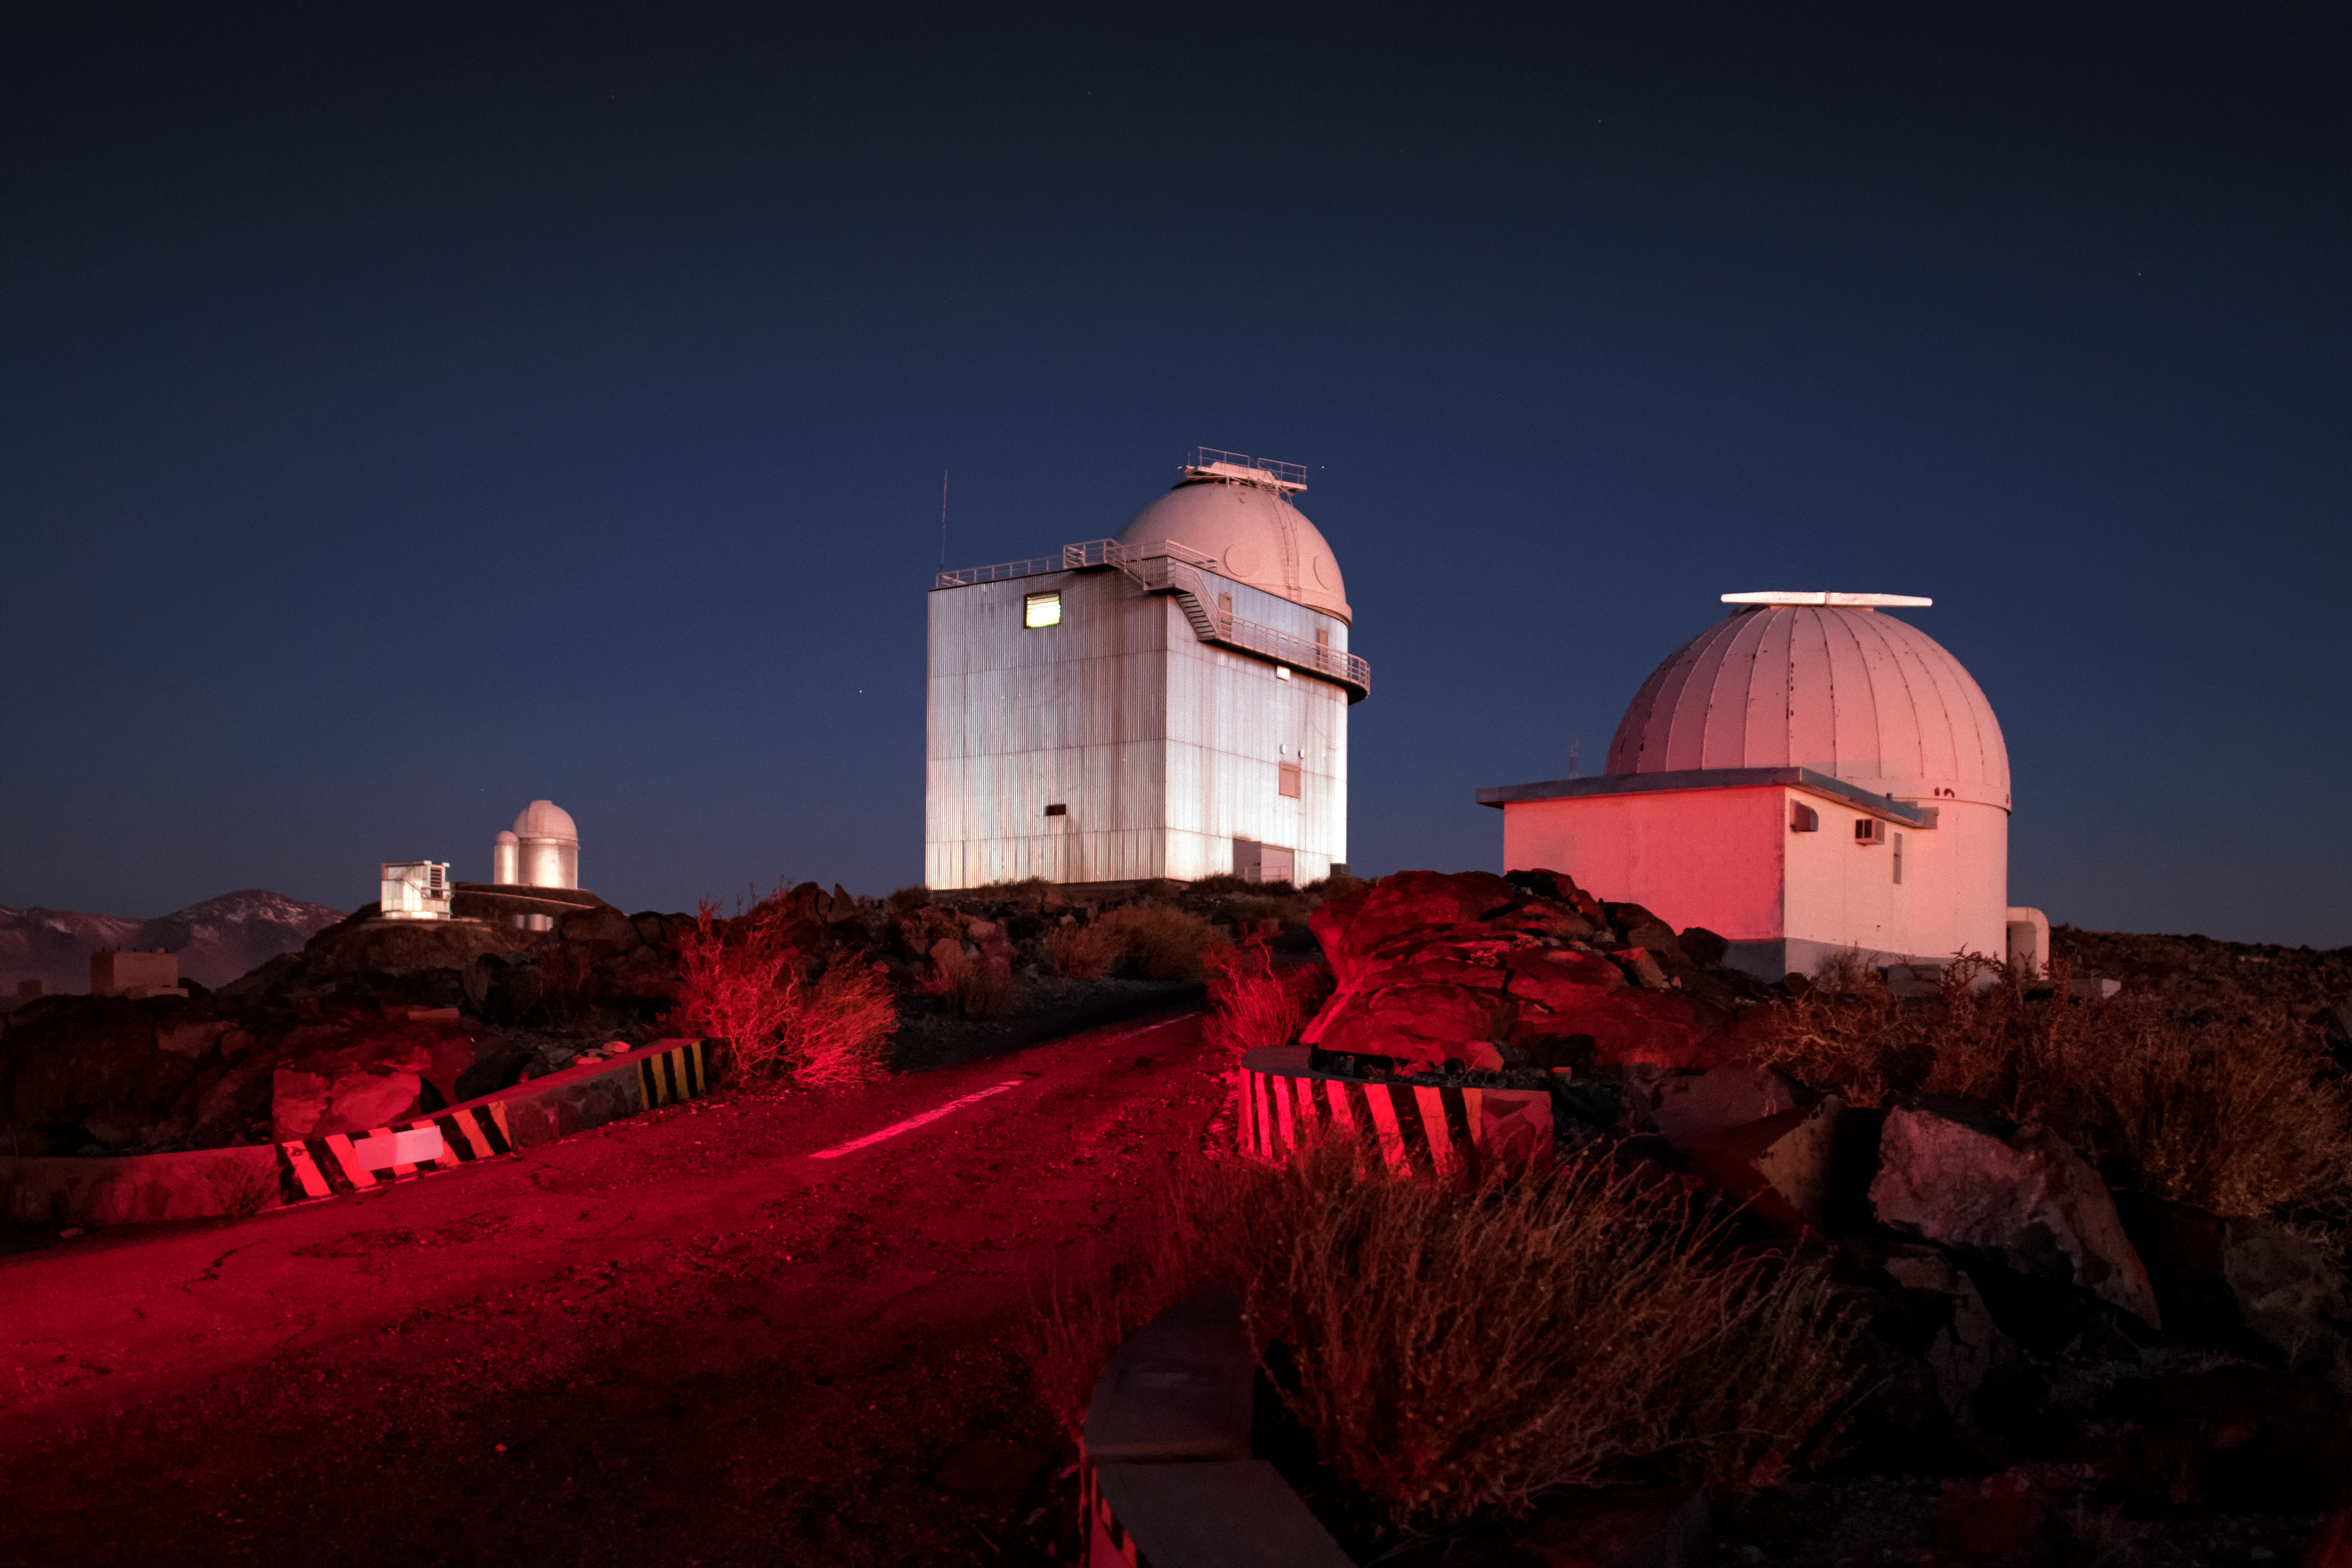

La Silla telescopes

Pictured here are just a few of the several telescopes that live at ESO's original observatory, La Silla. La Silla has been home to many innovative telescopes that have paved the way for facilities that are performing cutting-edge research today; for example, the New Technology Telescope (NTT) was a precursor to the Very Large Telescope (VLT), and the Swedish-ESO Submillimetre Telescope (SEST) paved the way for APEX and ALMA. La Silla celebrates its 50th anniversary this year (2019), and it remains highly impactful in astronomical research, with over 300 refereed publications attributable to its work per year.

Credit: A. Ghizzi Panizza/ESO